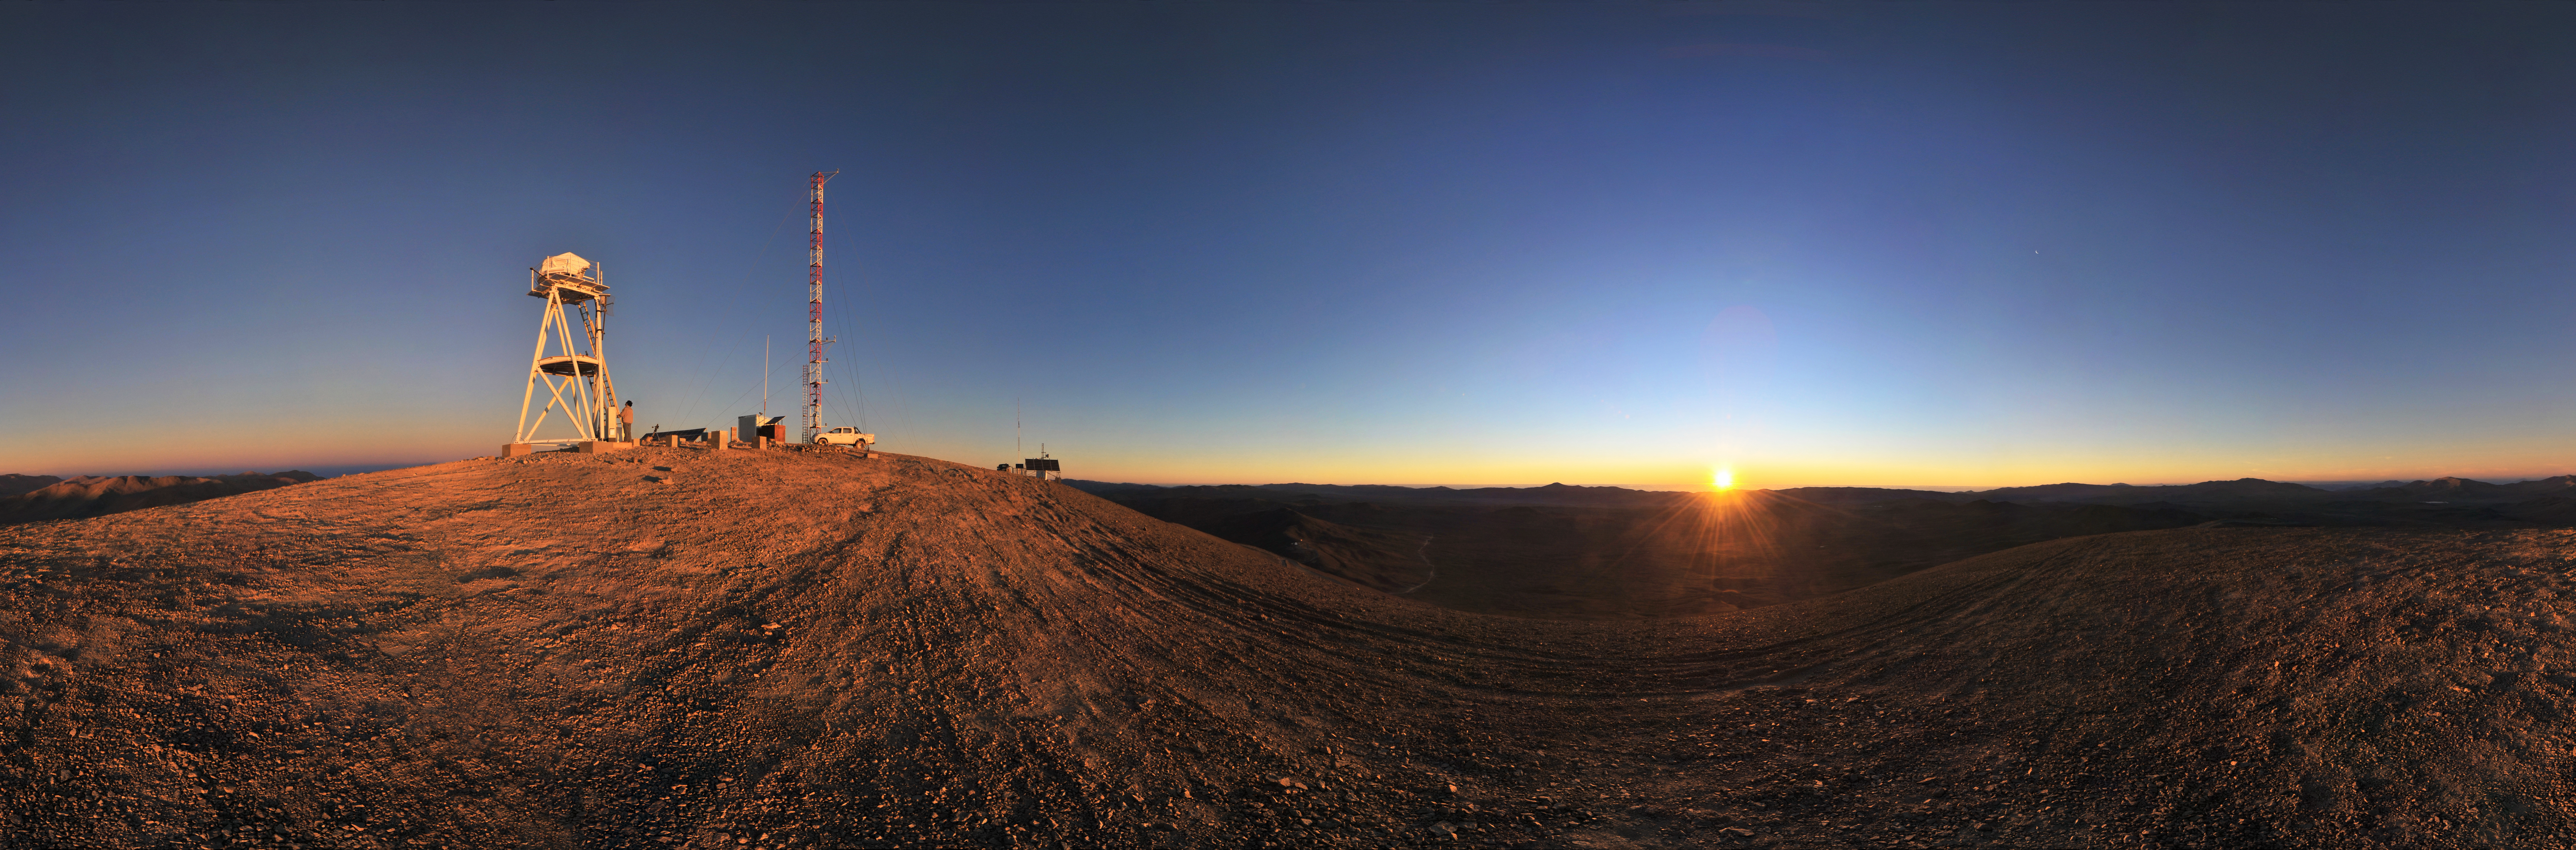

Cerro Armazones at sunset

Panorama view of Cerro Armazones in the Atacama Desert, near ESO's Paranal Observatory, at sunset. Cerro Armazones is the selected site for the planned Extremely Large Telescope (ELT), which, with its 40-metre-class diameter mirror, will be the world’s biggest eye on the sky.

Credit: ESO / S.Brunier